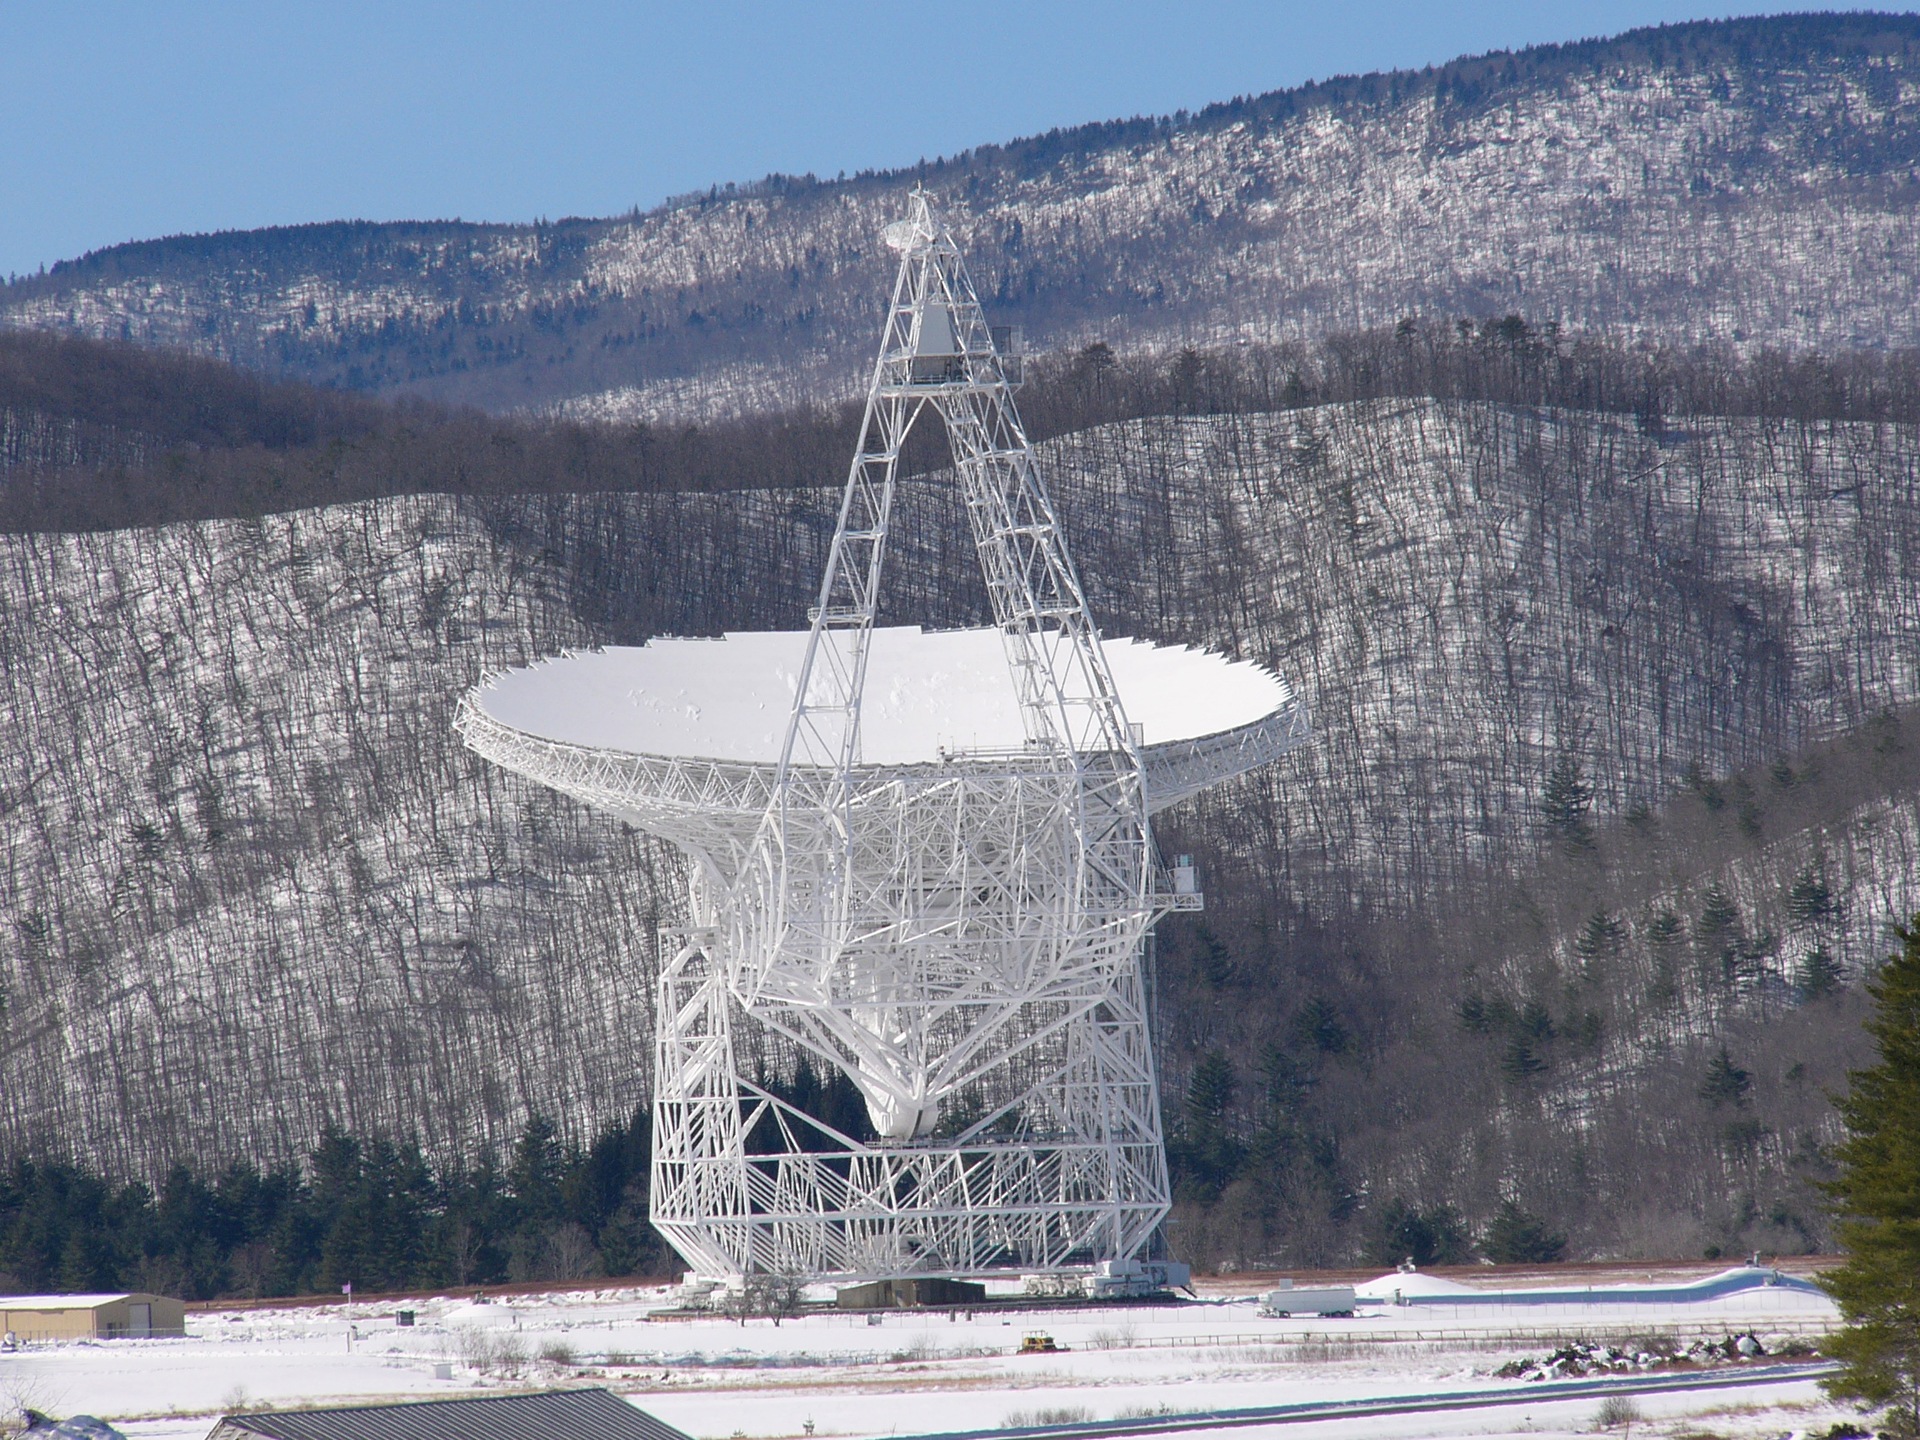

GBT Gleaming in the Snow

The 100-meter Green Bank Telescope gleams after a light snowfall in West Virginia.

Credit: R. Creager, NRAO/AUI/NSF